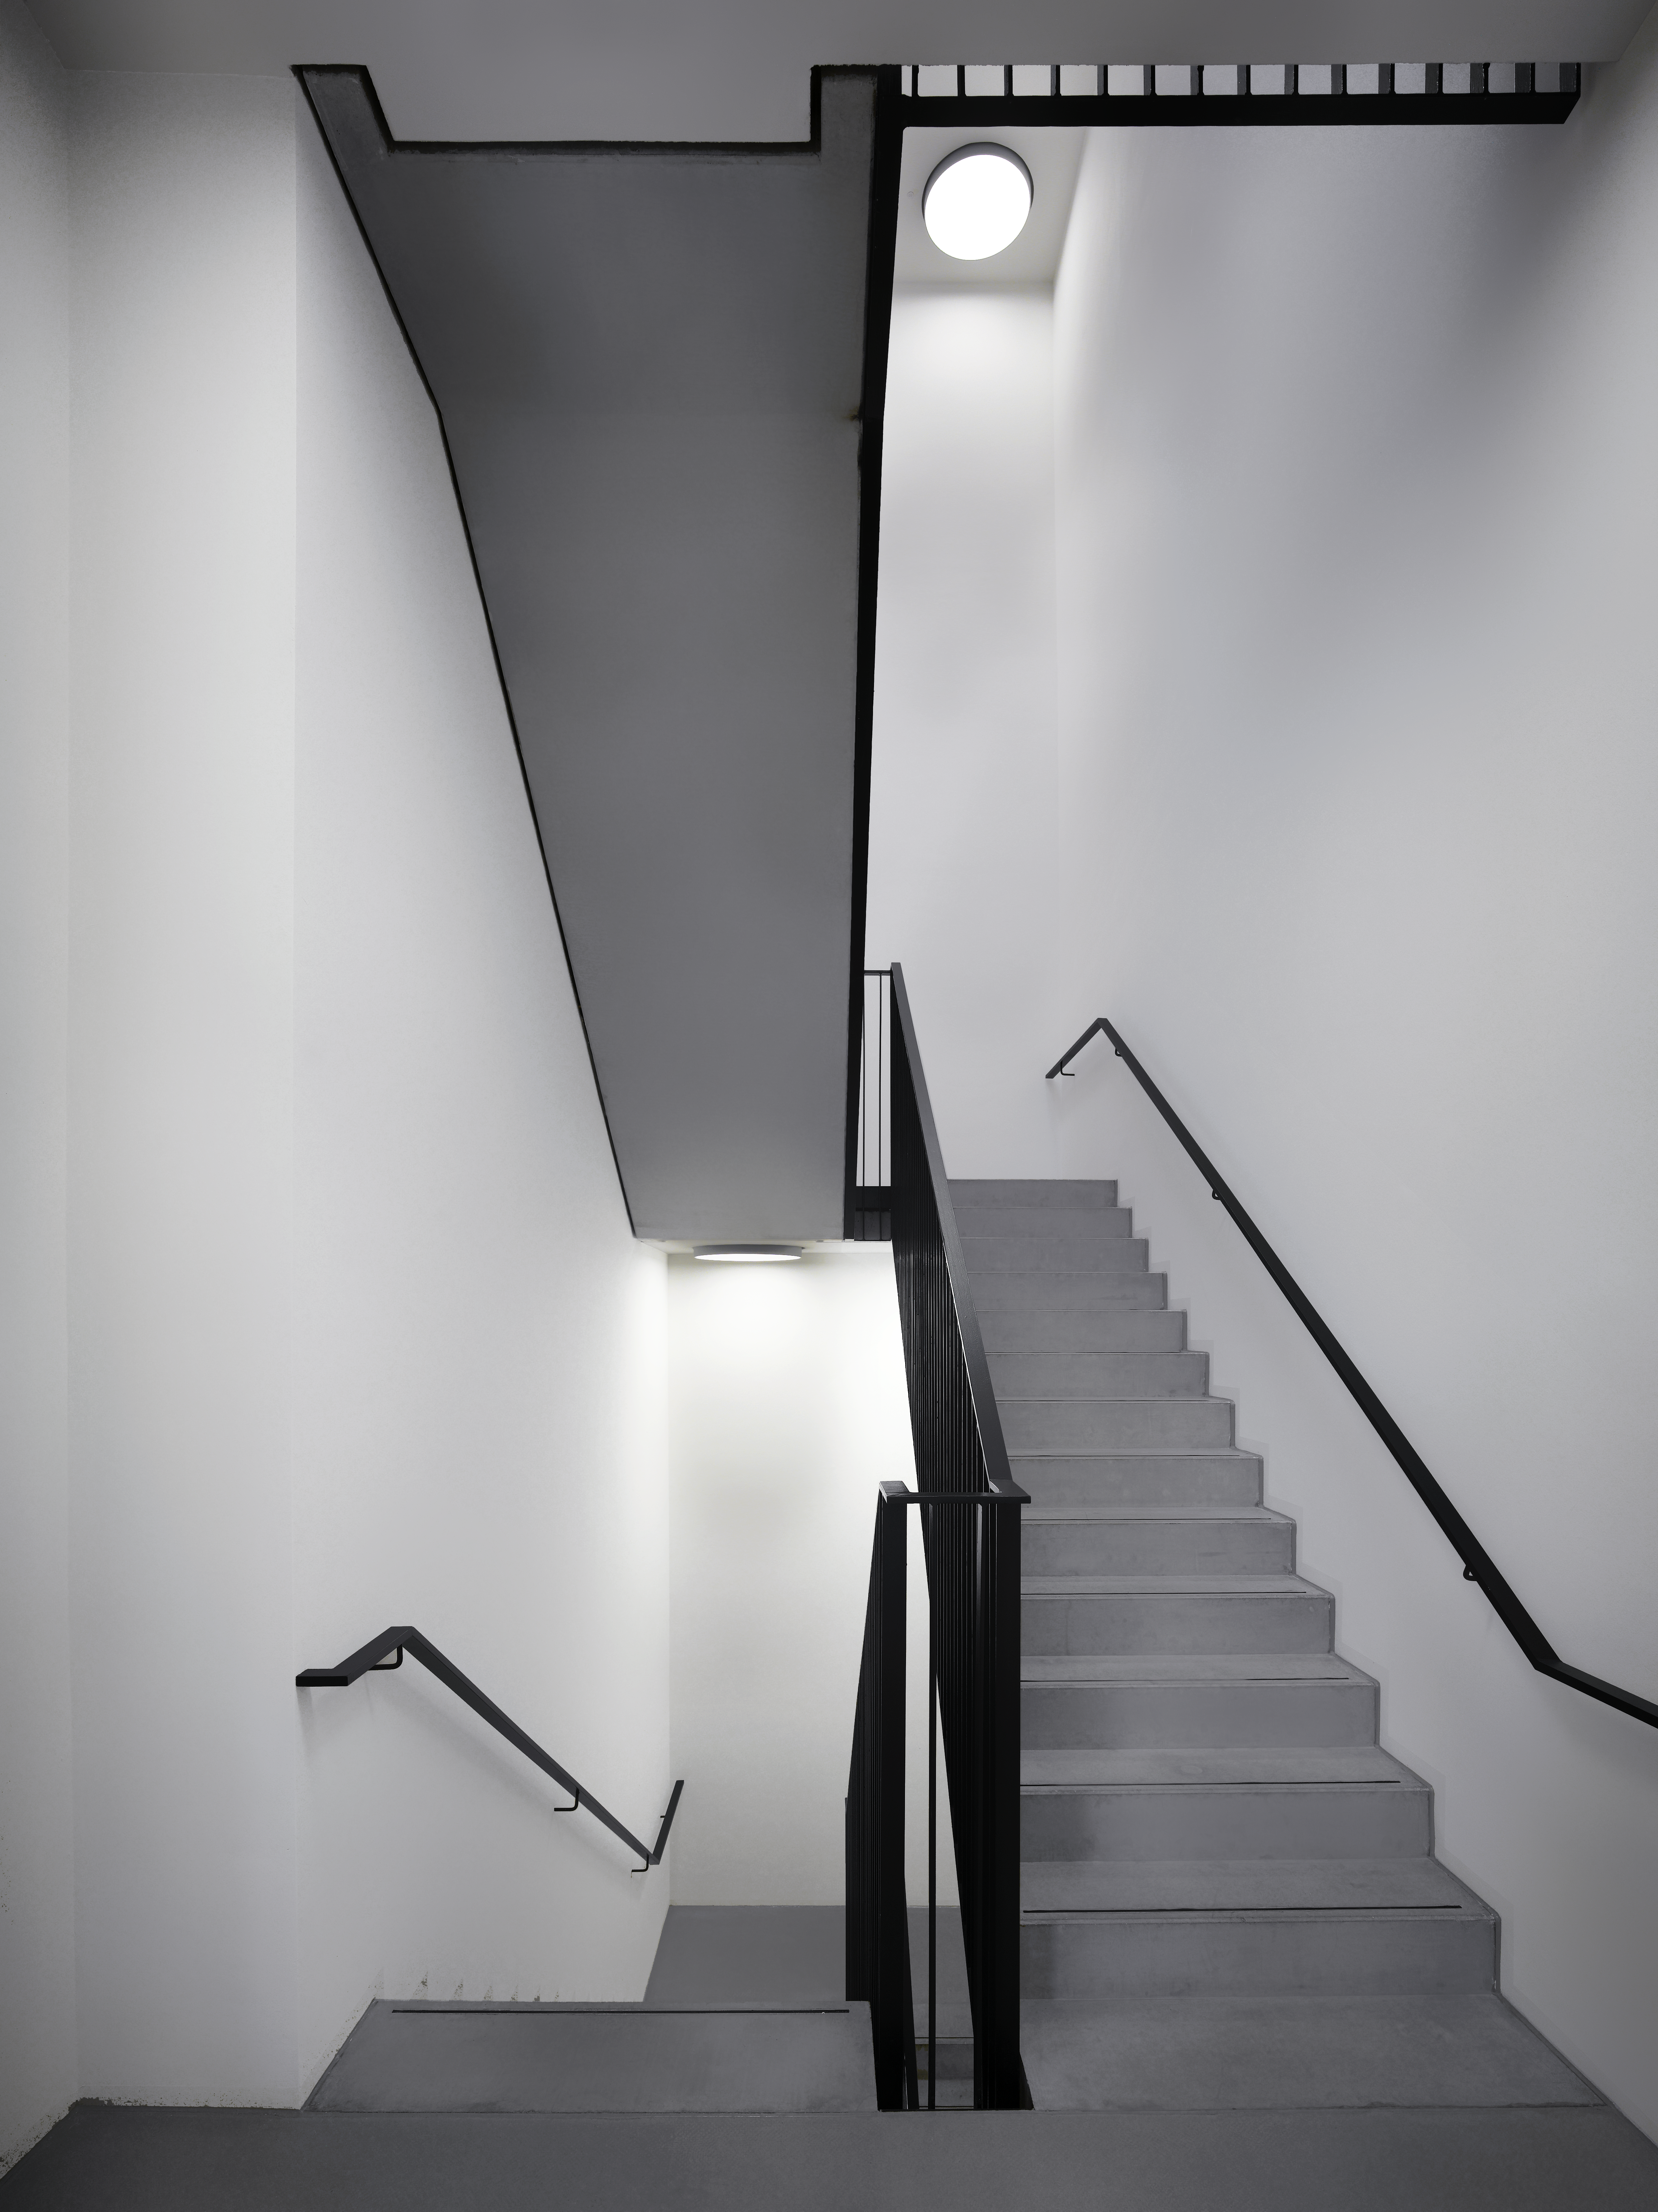

Staircase

The internal staircase in the new office building of the ESO Headquarters in Garching, Germany can be used to make shortcuts within the building.

Credit: Roland Halbe/ESO